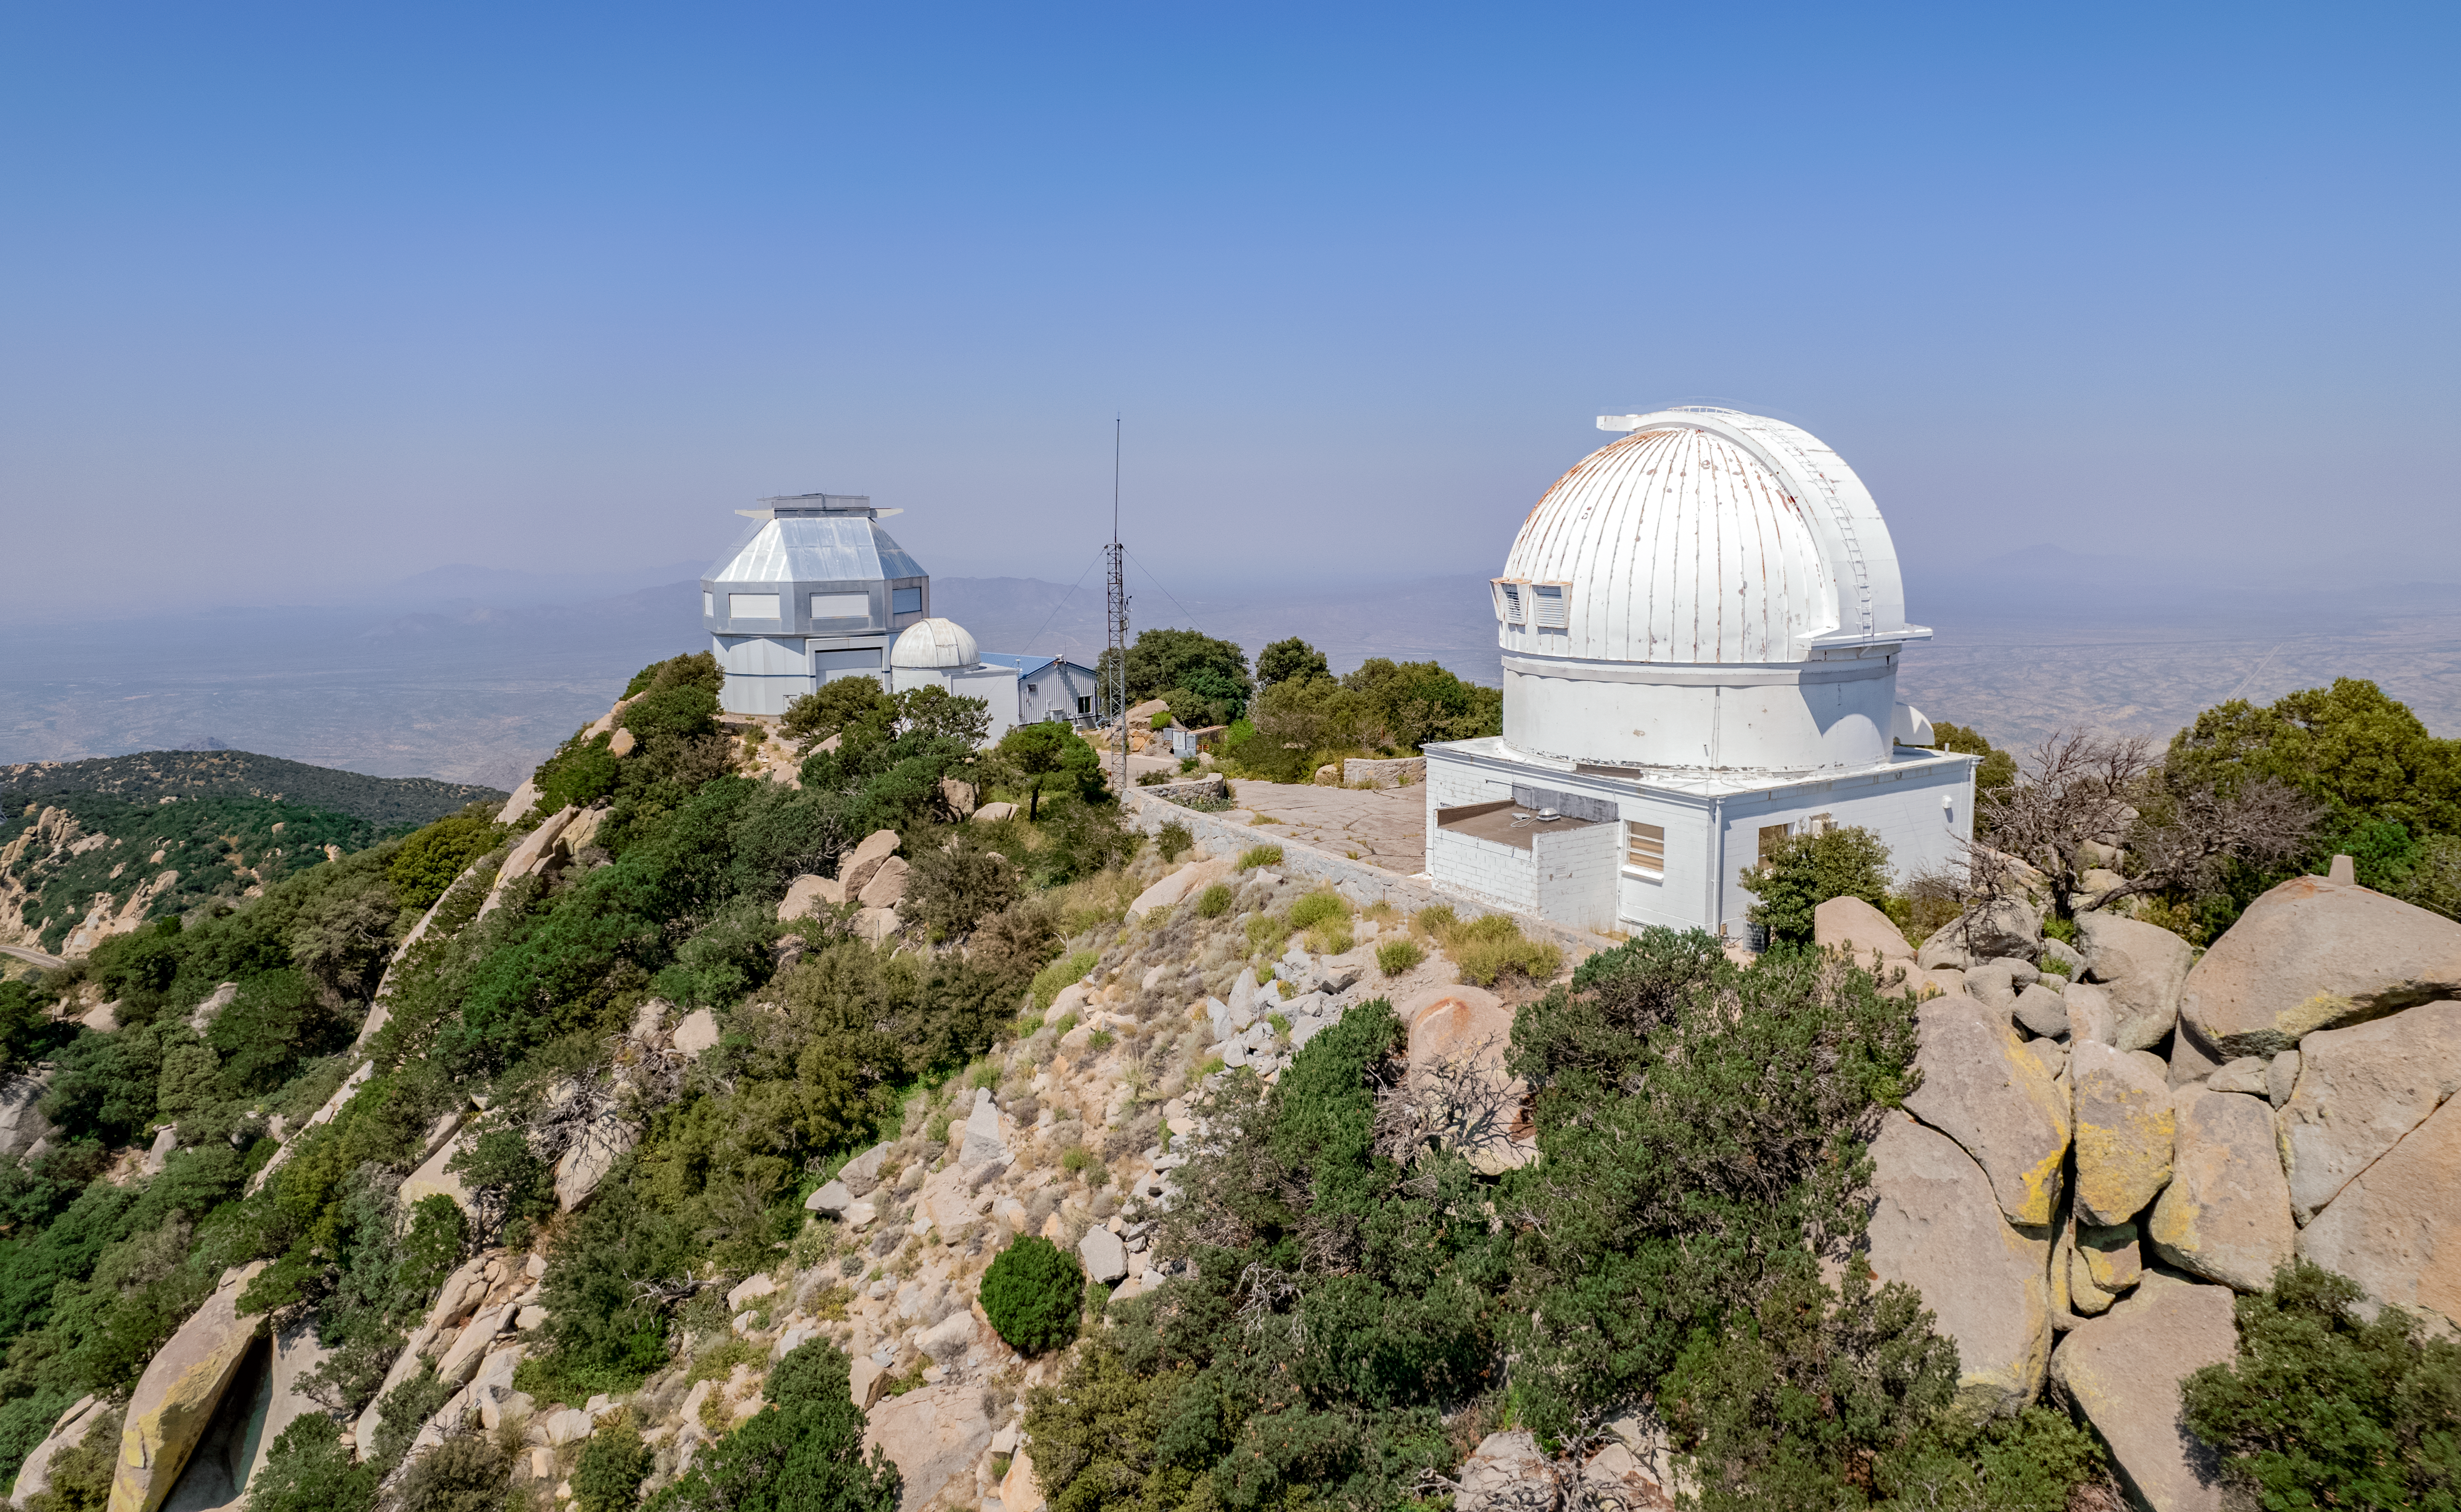

WIYN Telescopes

Both the WIYN 3.5-meter and 0.9-meter telescopes are shown here at Kitt Peak National Observatory.

Credit: NOIRLab/AURA/NSF